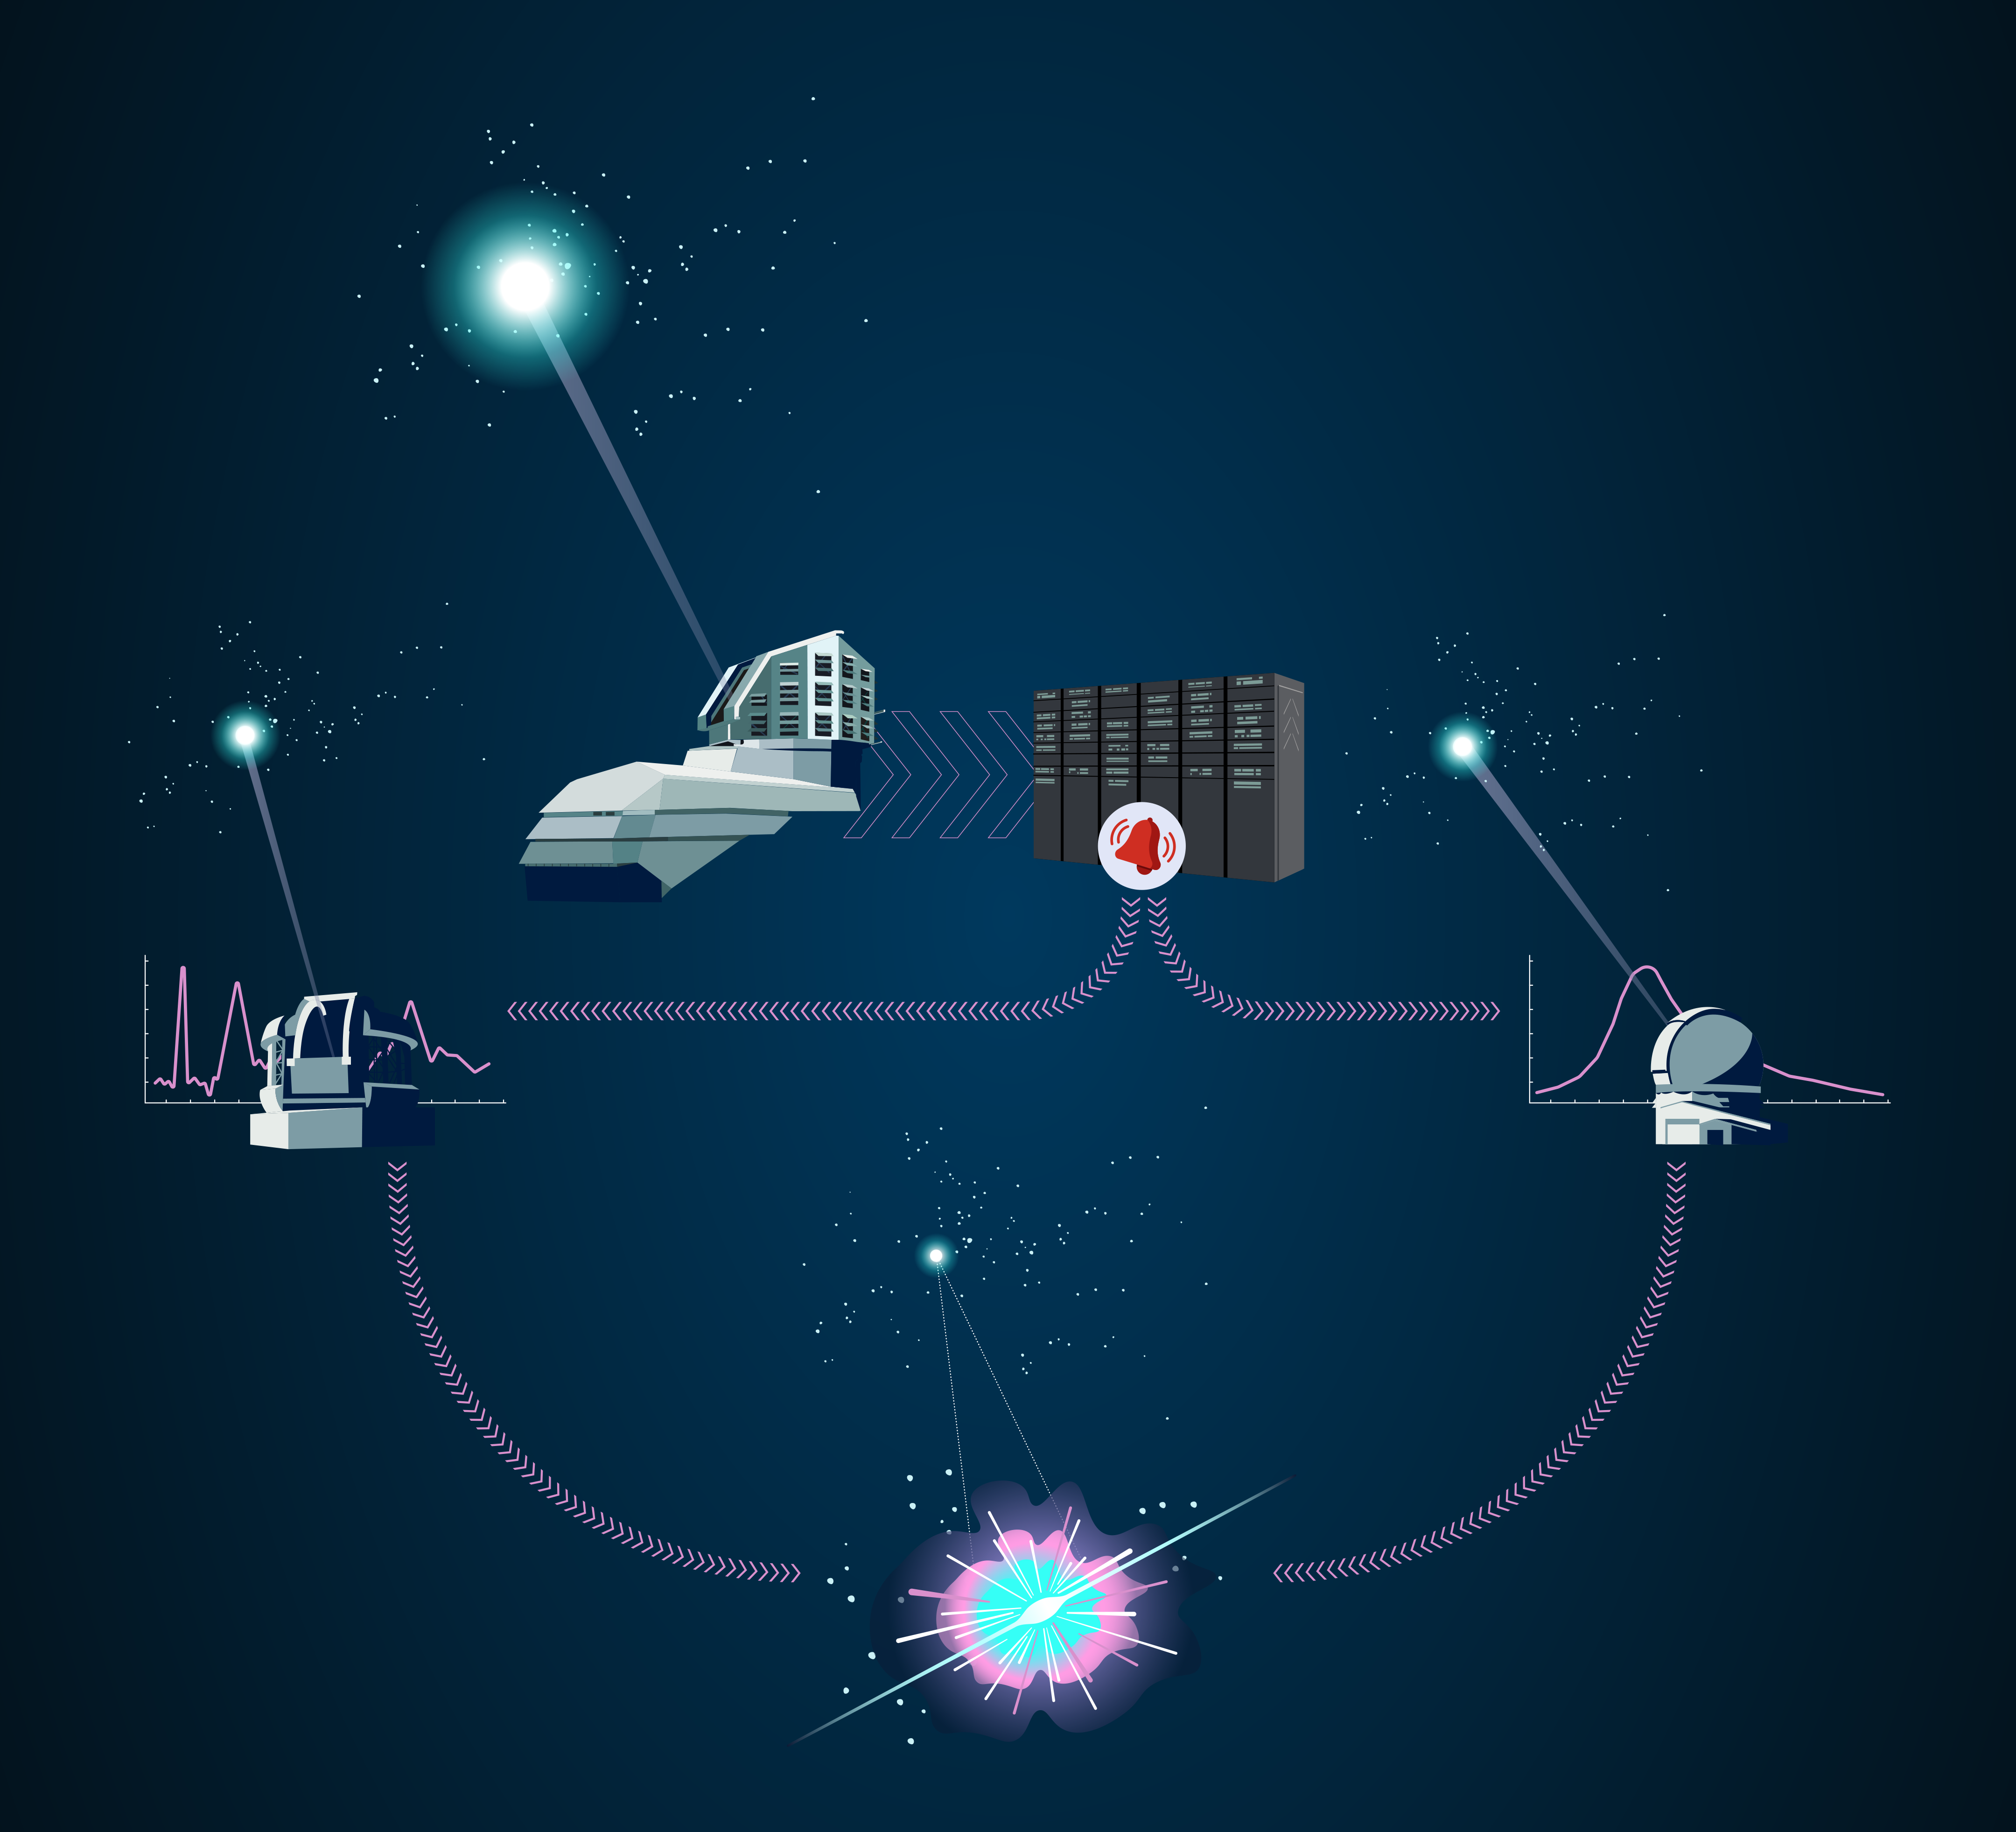

NOIRLab Ecosystem

Part of the Foundational Diagrams collection.

Credit: NOIRLab/NSF/AURA/P. Marenfeld